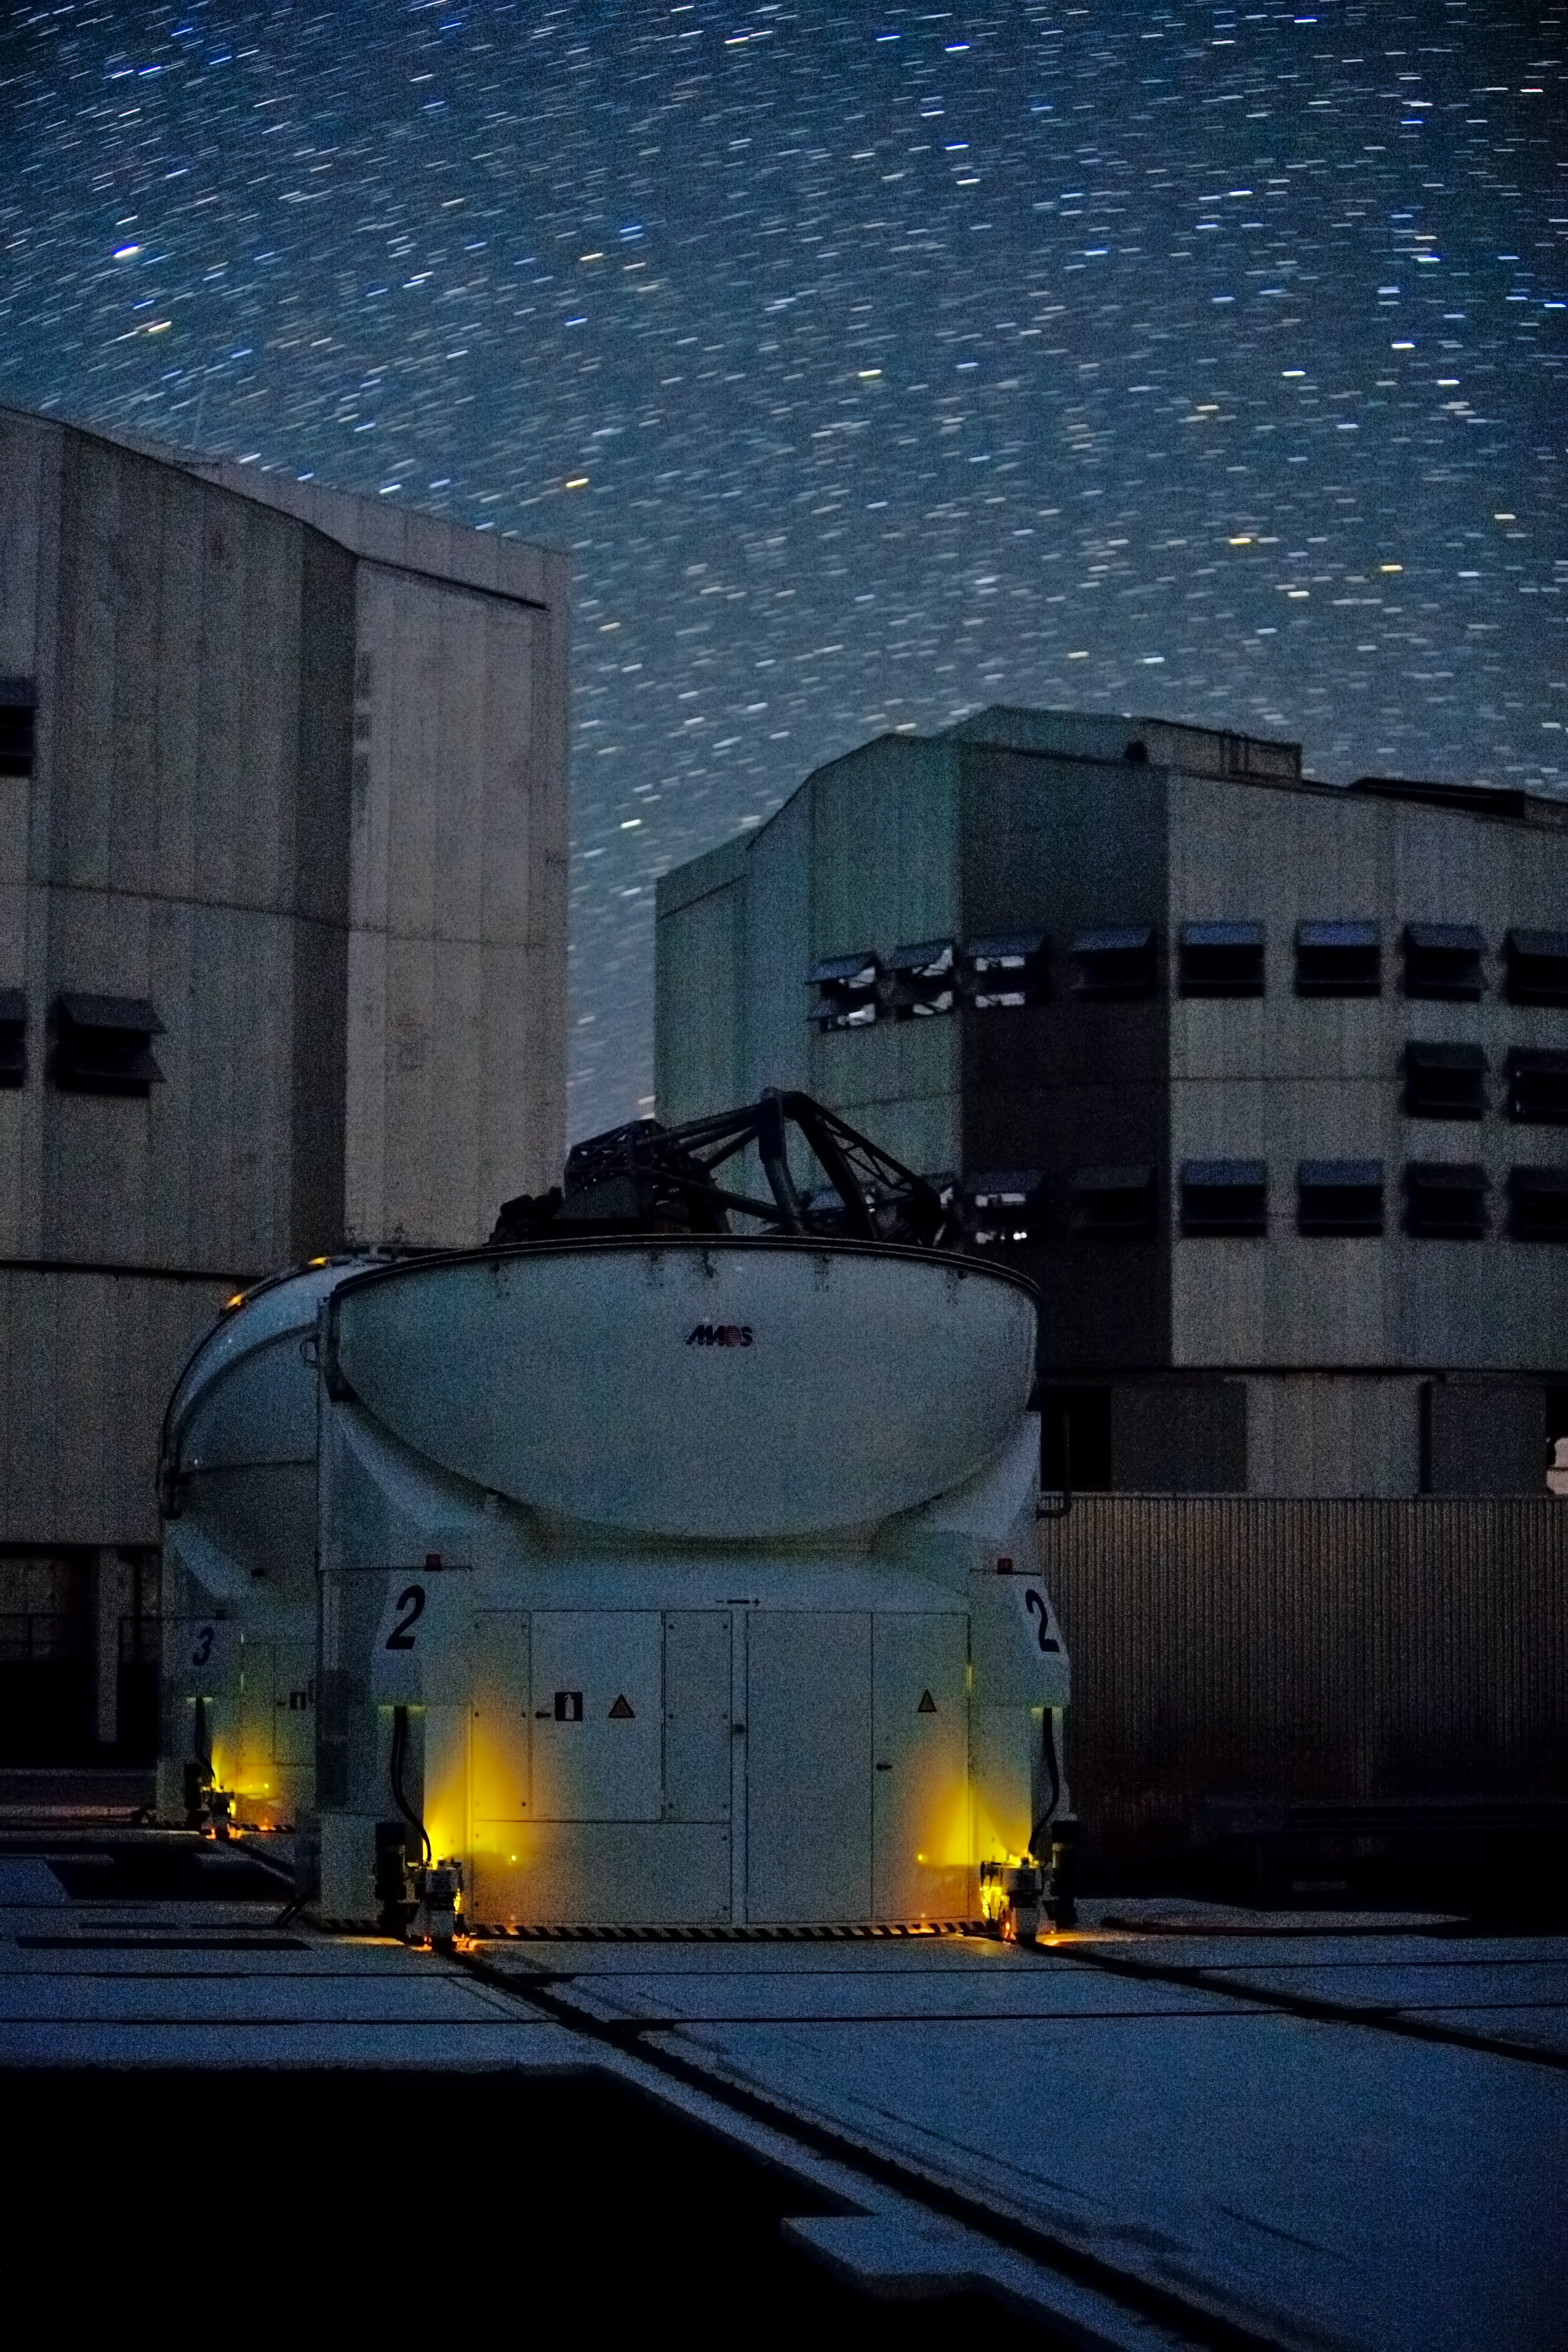

The first two Auxiliary Telescopes at the VLT platform

The two first 1.8-metre VLT Auxiliary Telescopes AT1 and AT2, recently installed at the platform in 2005. The ATs integrate the VLTI (the VLT Interferometer). On the background, two of the four 8.2-metre VLT Unit Telescopes UT2 and UT3, during night observations, under the clear skies of Paranal Observatory. The UTs can work either individually or combined in interferometric mode. The Very Large Telescope (VLT) is the flagship facility for European ground-based astronomy.

Credit: ESO/ H.Heyer